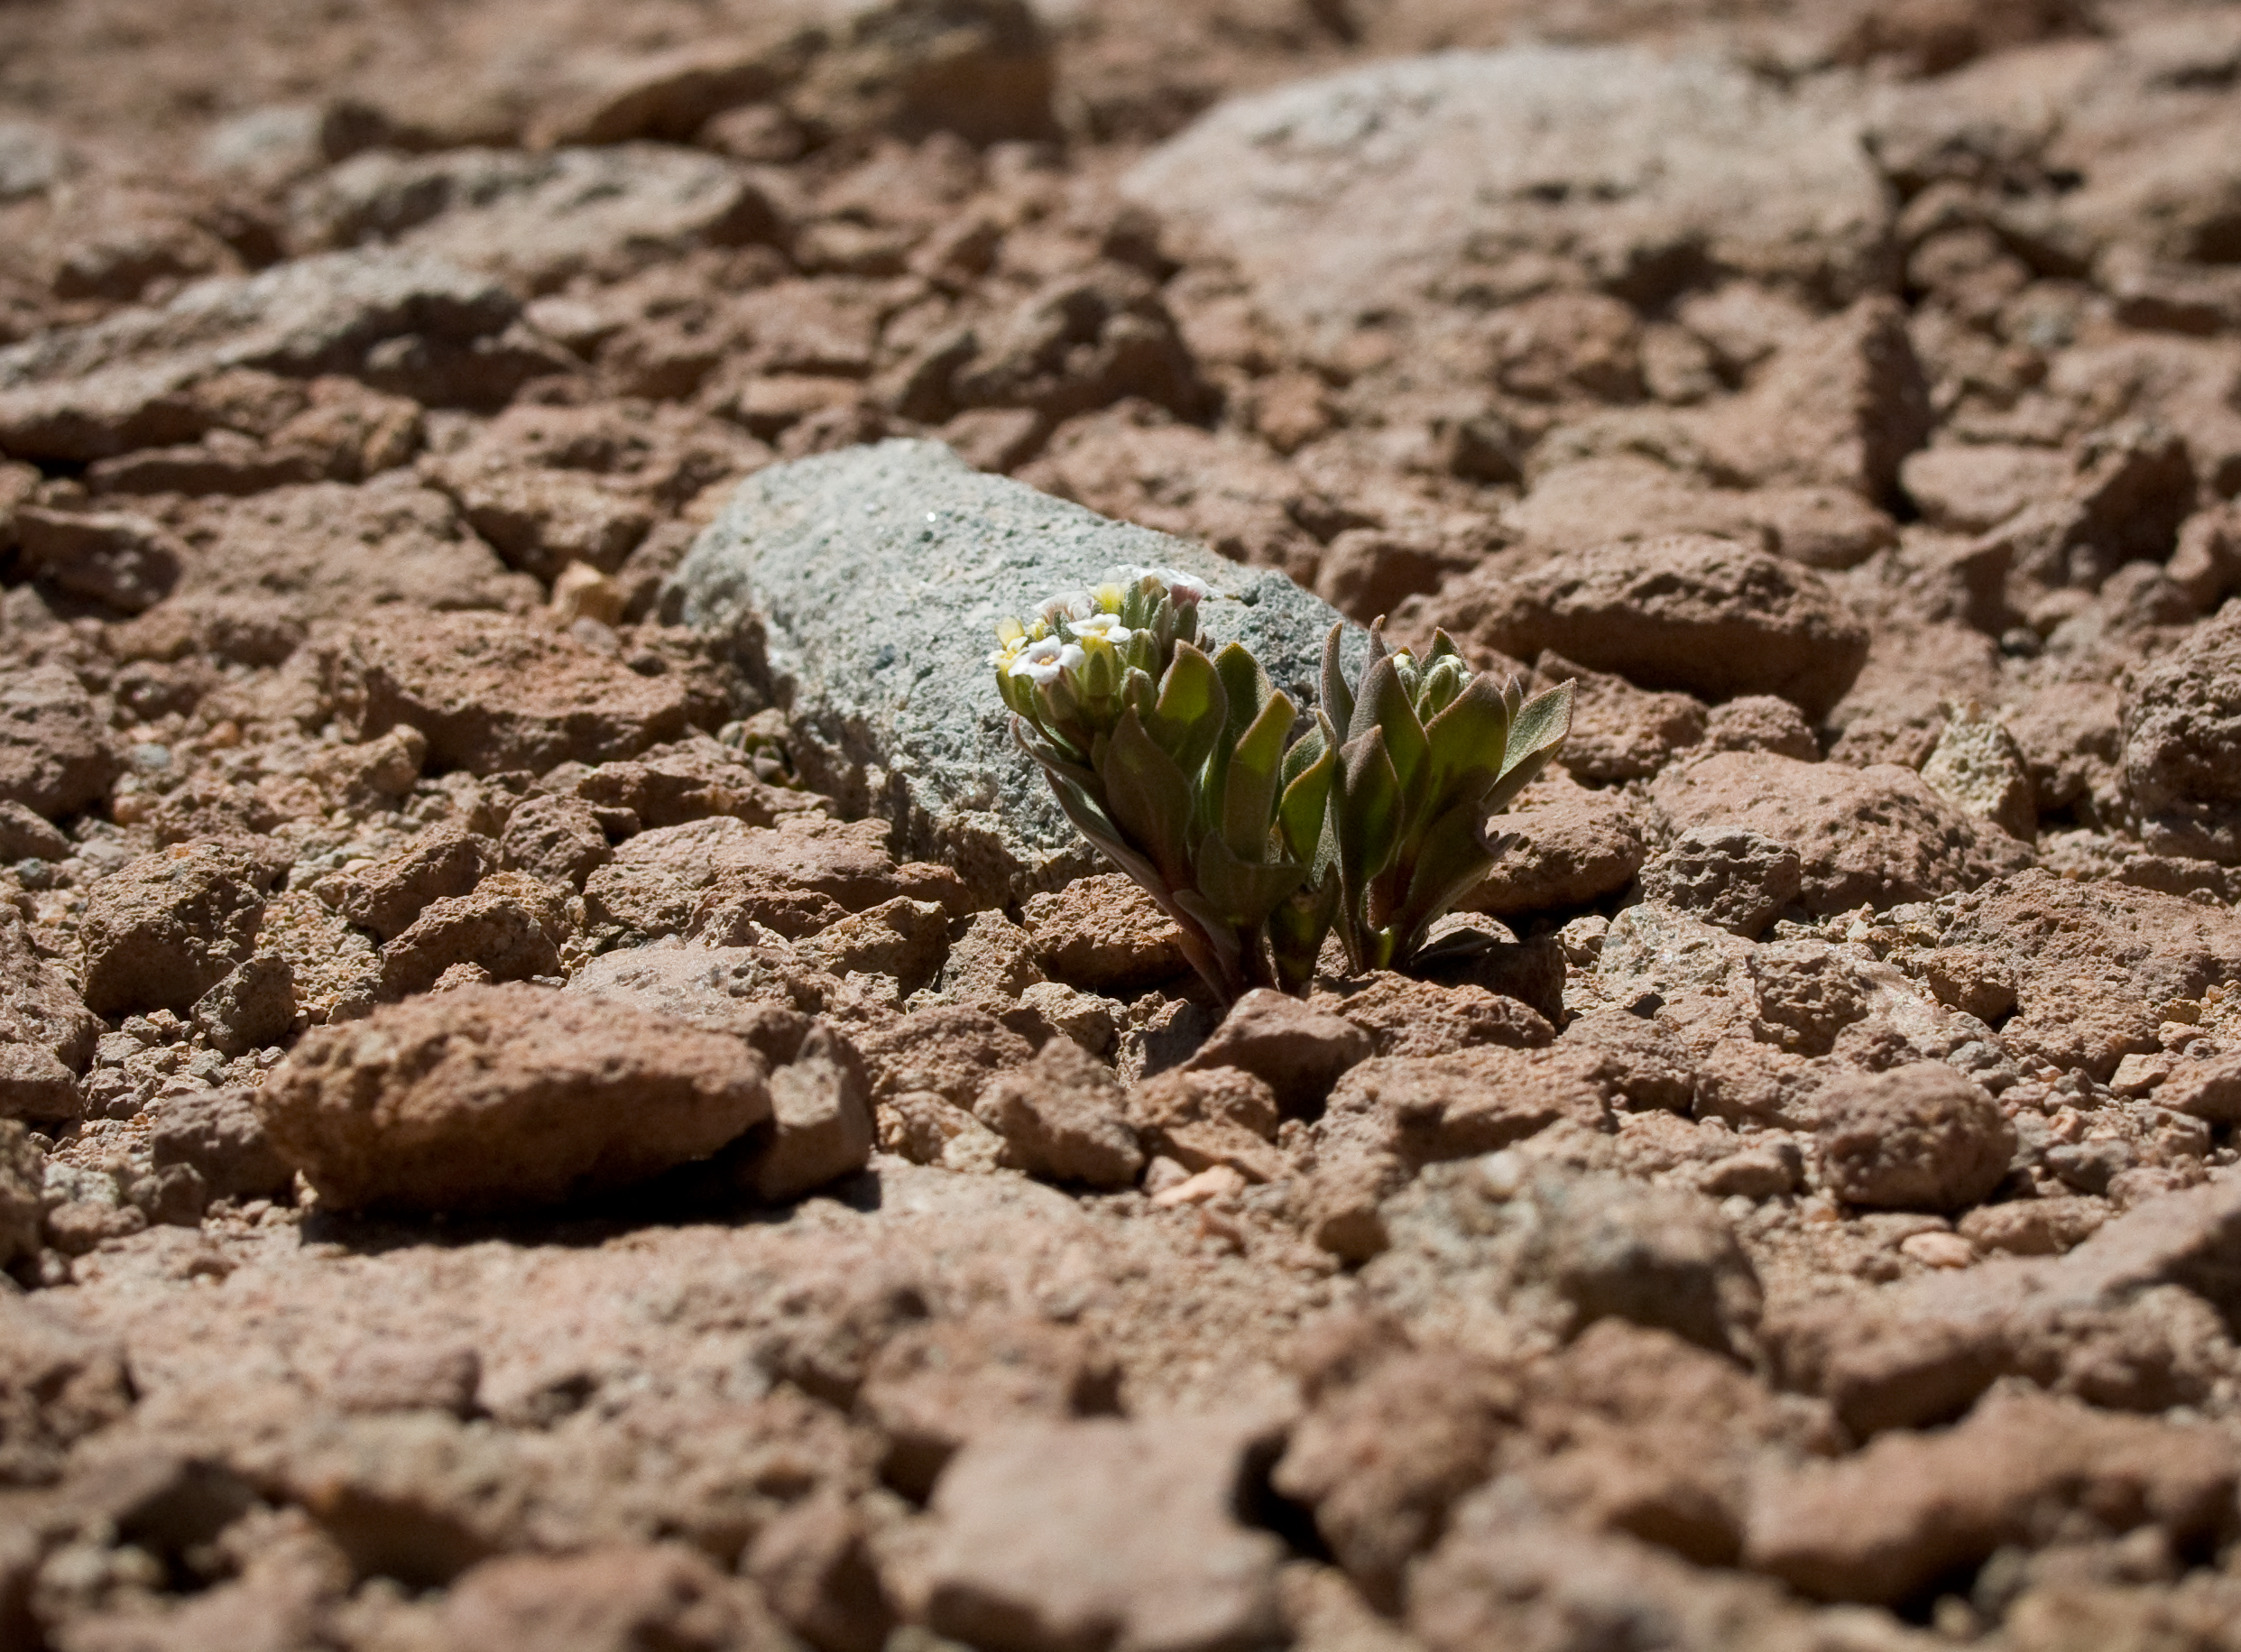

Menonvillea

Menonvillea sp. A typical plant found in the desert around the ALMA site at an altitude of 4820 m. This picture was obtained in August 2004.

Credit: ESO